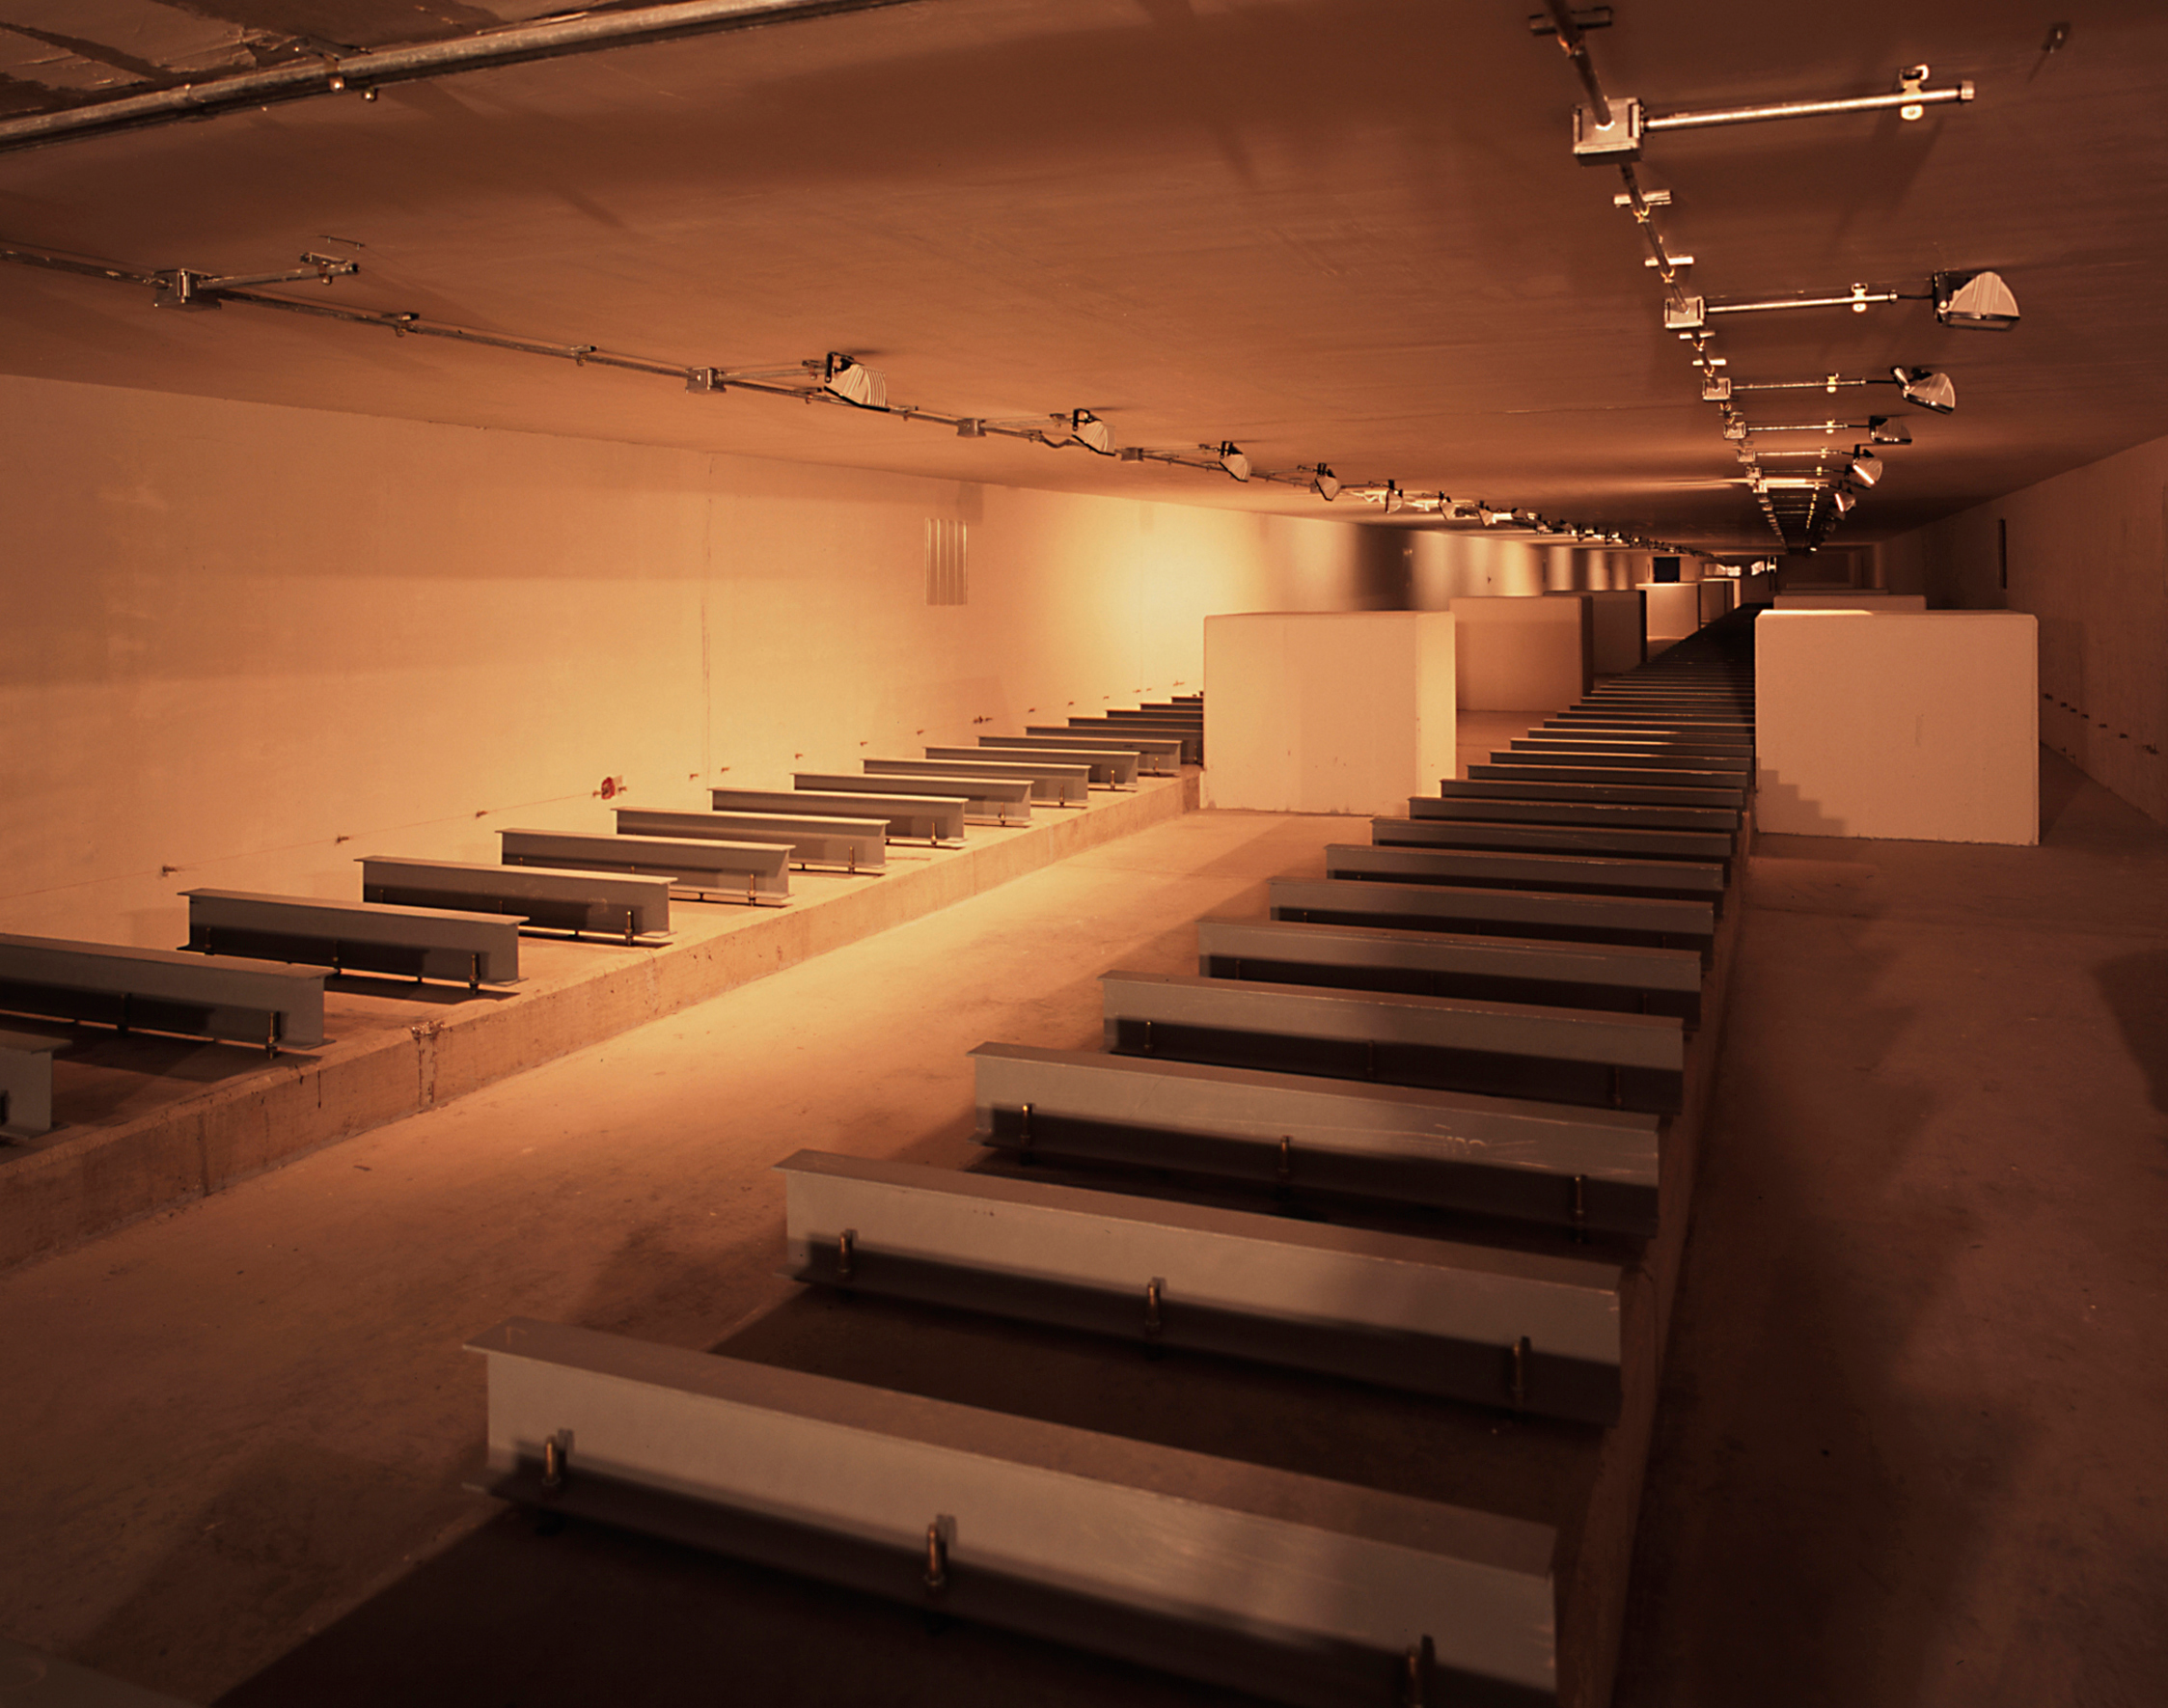

VLT interferometric tunnel

The Interferometric Tunnel was being prepared to receive the first VLTI Delay Lines. The carriages with retro-reflectors move on rails fixed on the metal supports visible here. The Delay Lines guide the light from the individual telescopes to the interferometric focus in the Interferometry Laboratory. The photo shows the southwest part of the tunnel, as seen from the entry to this laboratory.

Credit: ESO